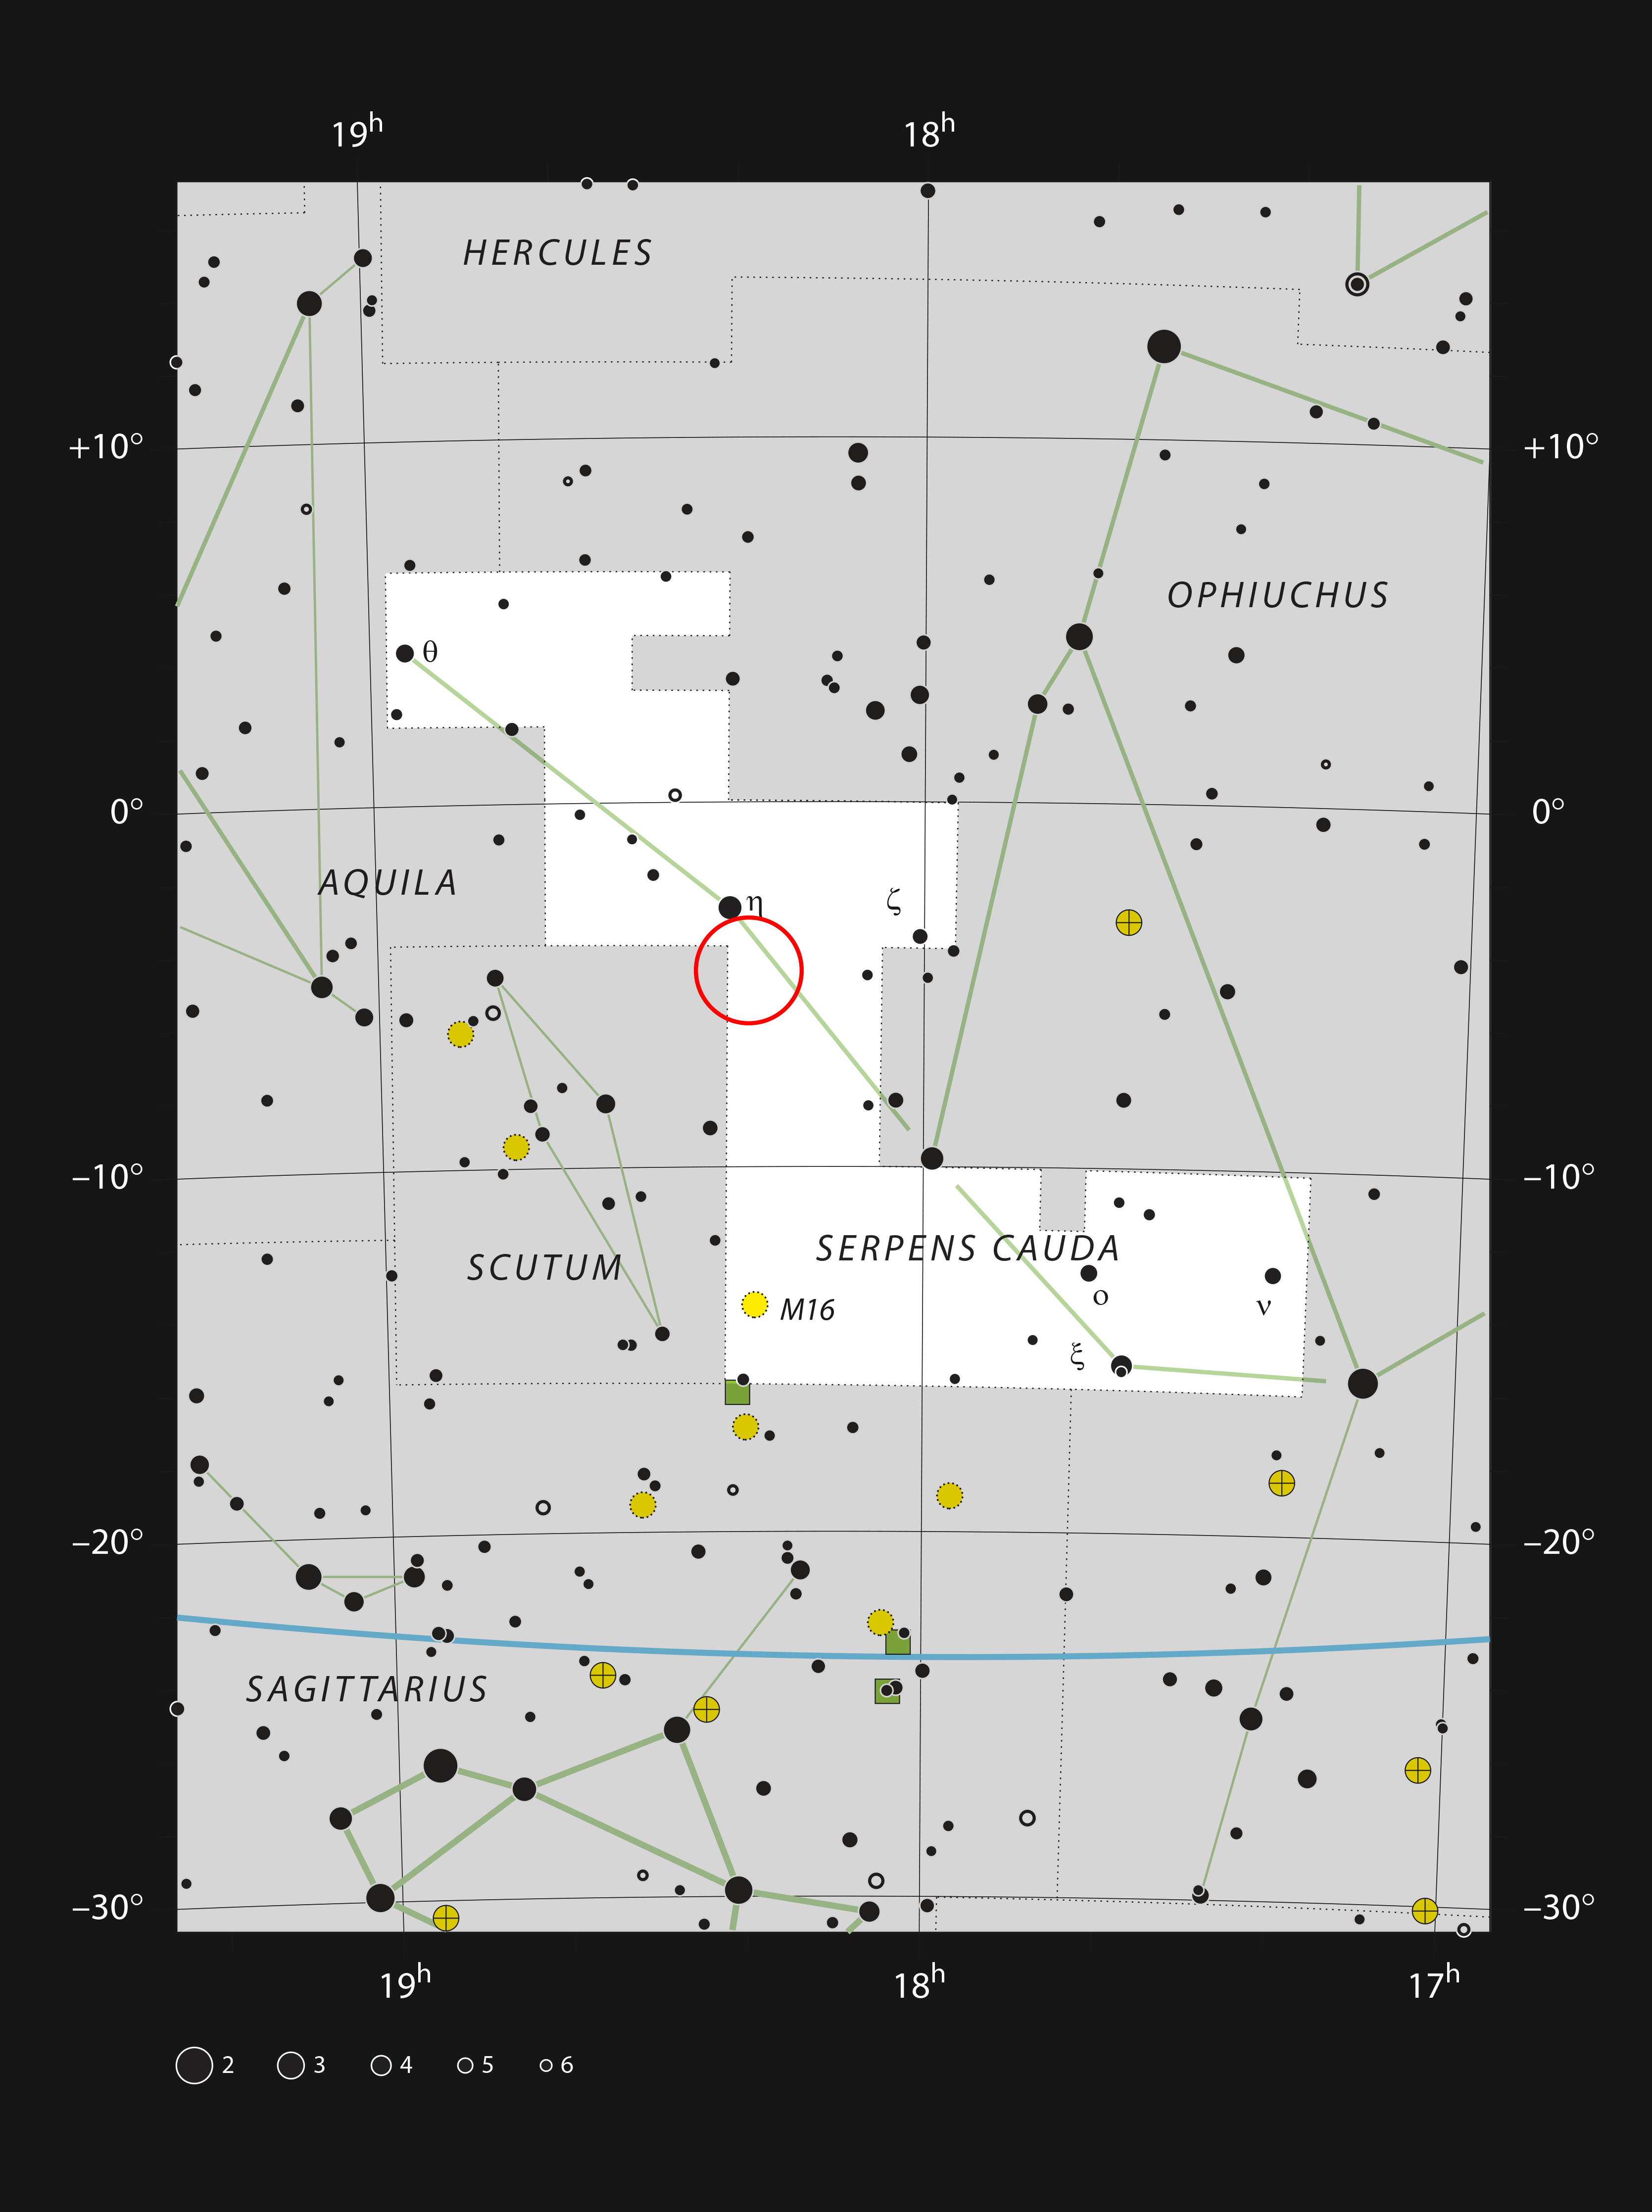

LDN 483 in the constellation of Serpens

LDN 483 is a dark cloud situated in the constellation of Serpens (The Snake). Serpens is the only constellation that is split into two parts and LDN 483 is in the tail of the snake,which is known as Serpens Cauda This chart shows the stars that can be seen with the naked eye on a dark night. The nebula is not noticeable through a telescope but can be readily photographed.

Credit: ESO, IAU and Sky & Telescope